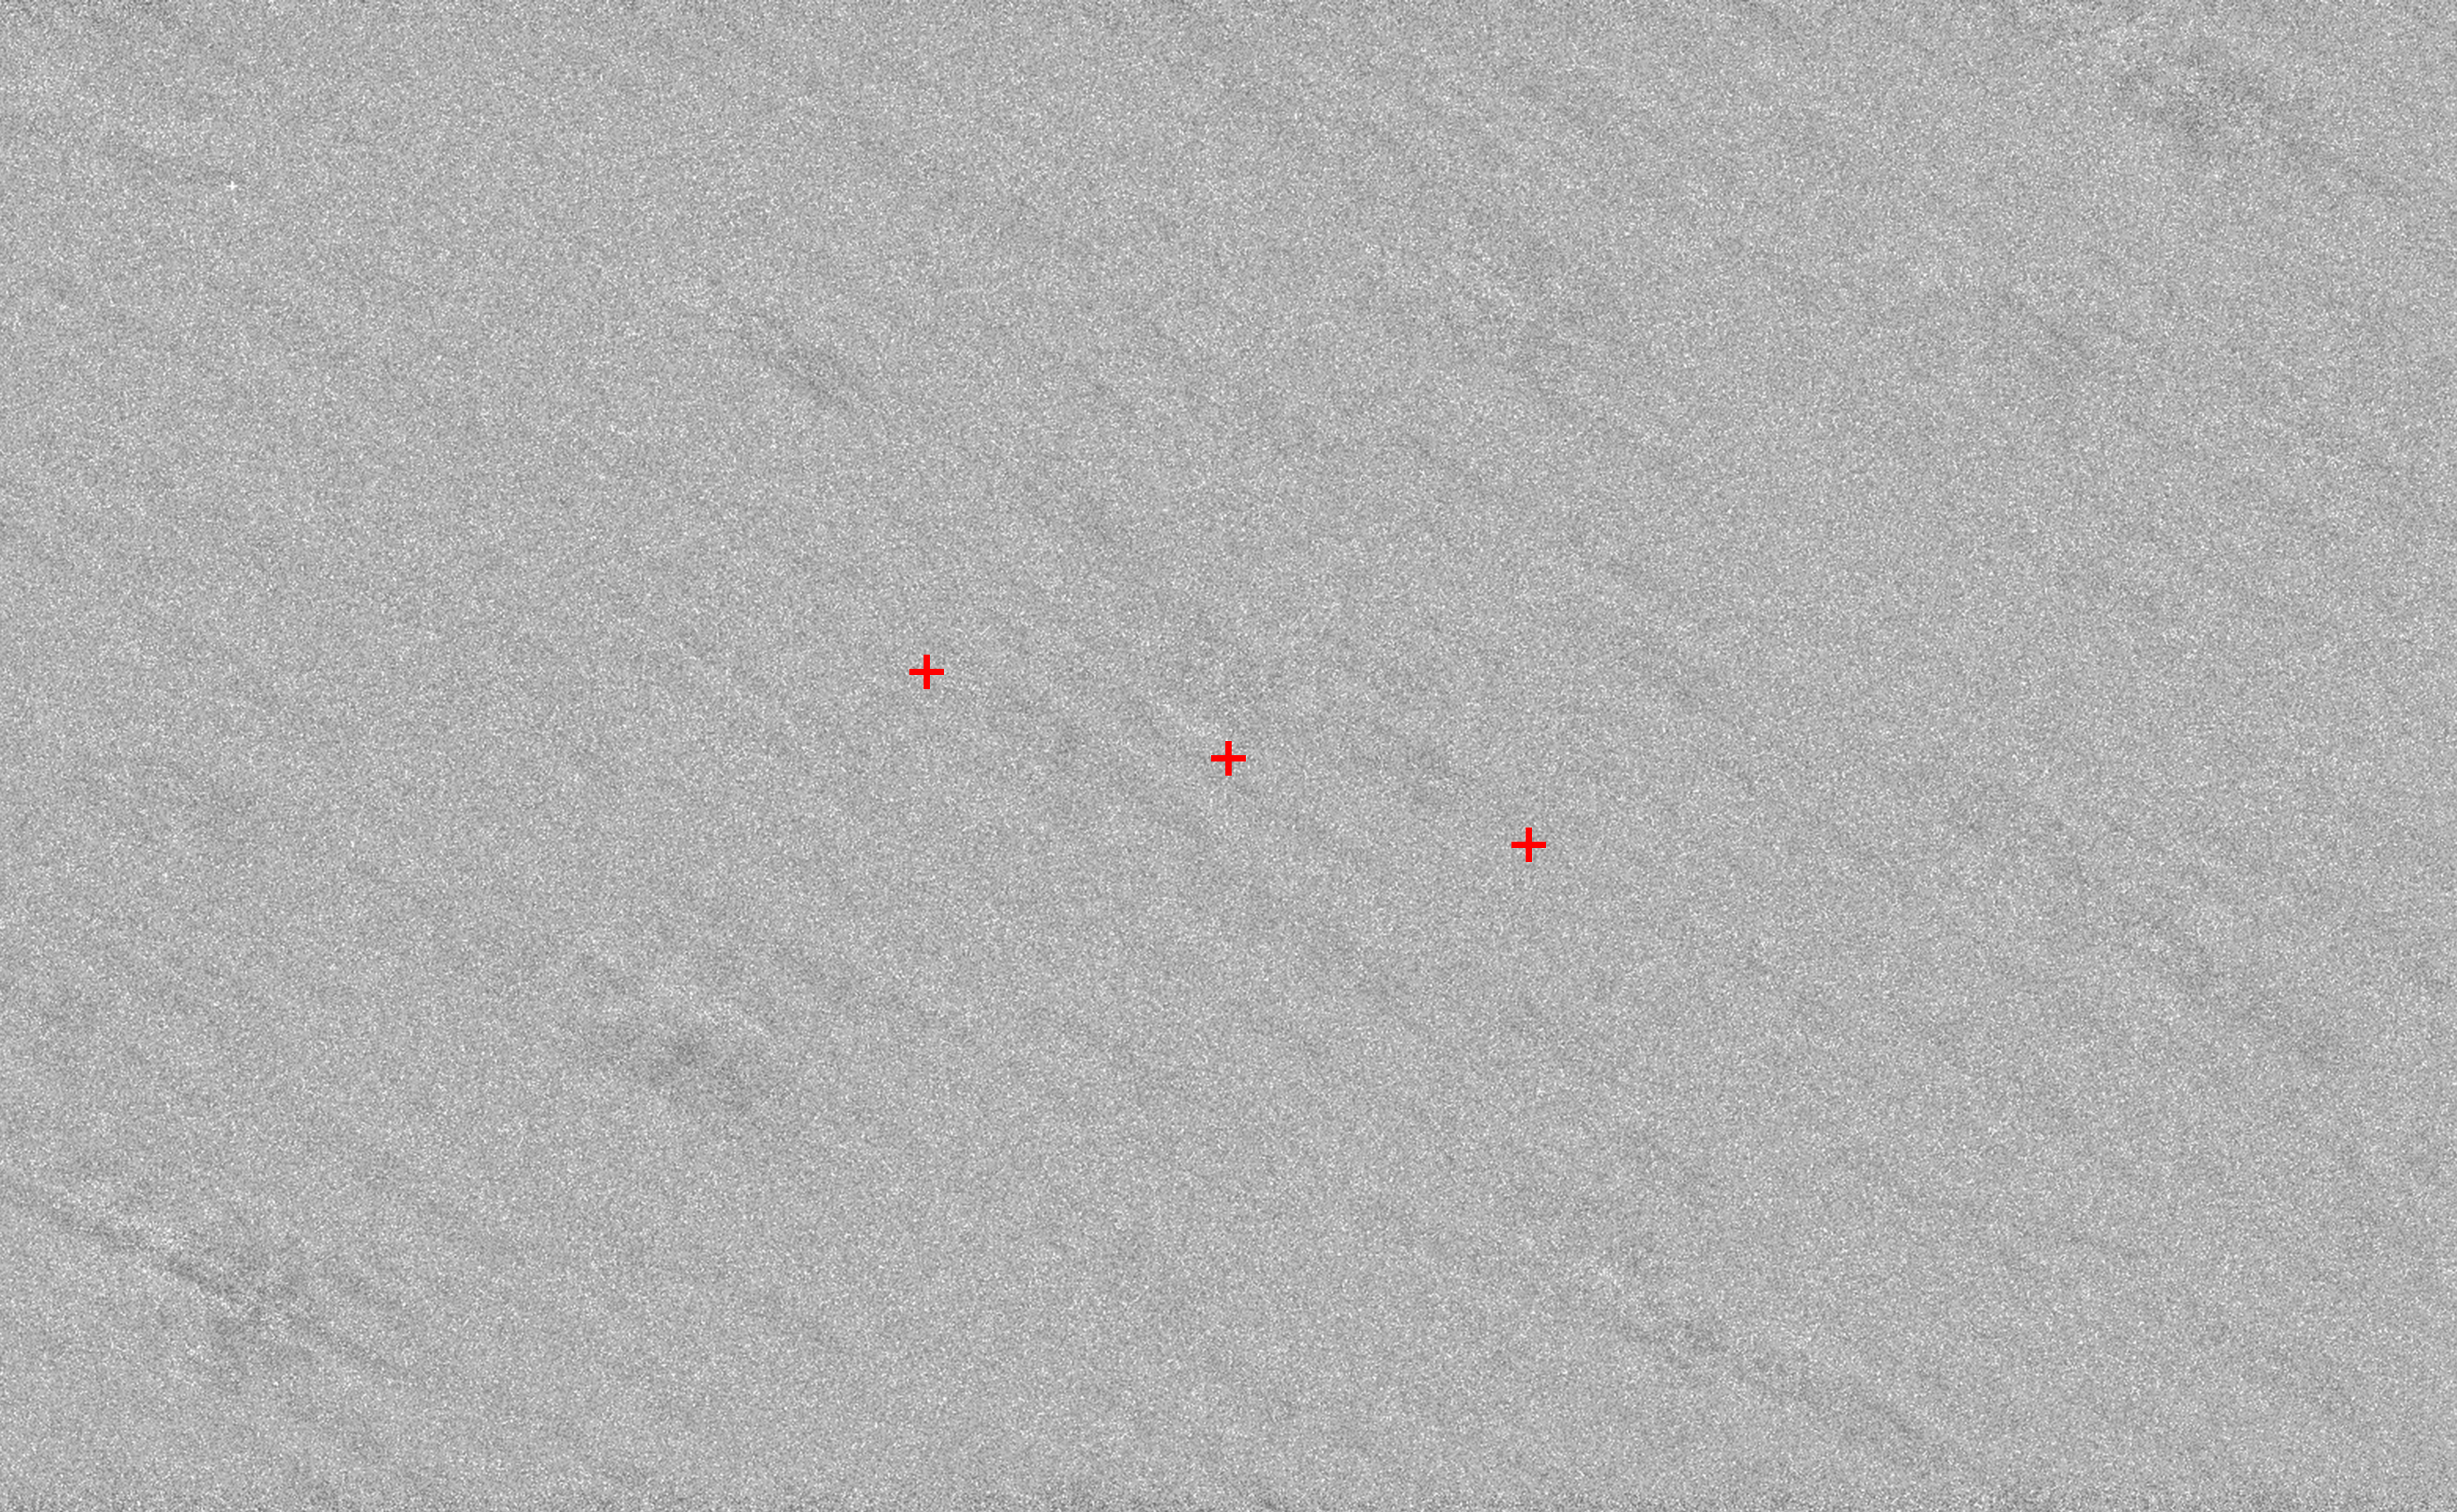

The region of the sky where astronomers looked for asteroid 2006 QV89

This image shows the region of the sky where asteroid 2006 QV89 would have been seen if on a collision course with Earth in 2019. The three red crosses reveal the specific locations, where the asteroid could have appeared as a single, big black, round source, had it been on a collision course. Nothing was seen.

Even if the asteroid were smaller than expected, at only a few metres across, it would have been seen in the image. Any smaller than this and the VLT could not have spotted it, but it would also be considered harmless as any asteroid this size would burn up in Earth’s atmosphere.

Credit: ESO/ O. Hainaut/ ESA